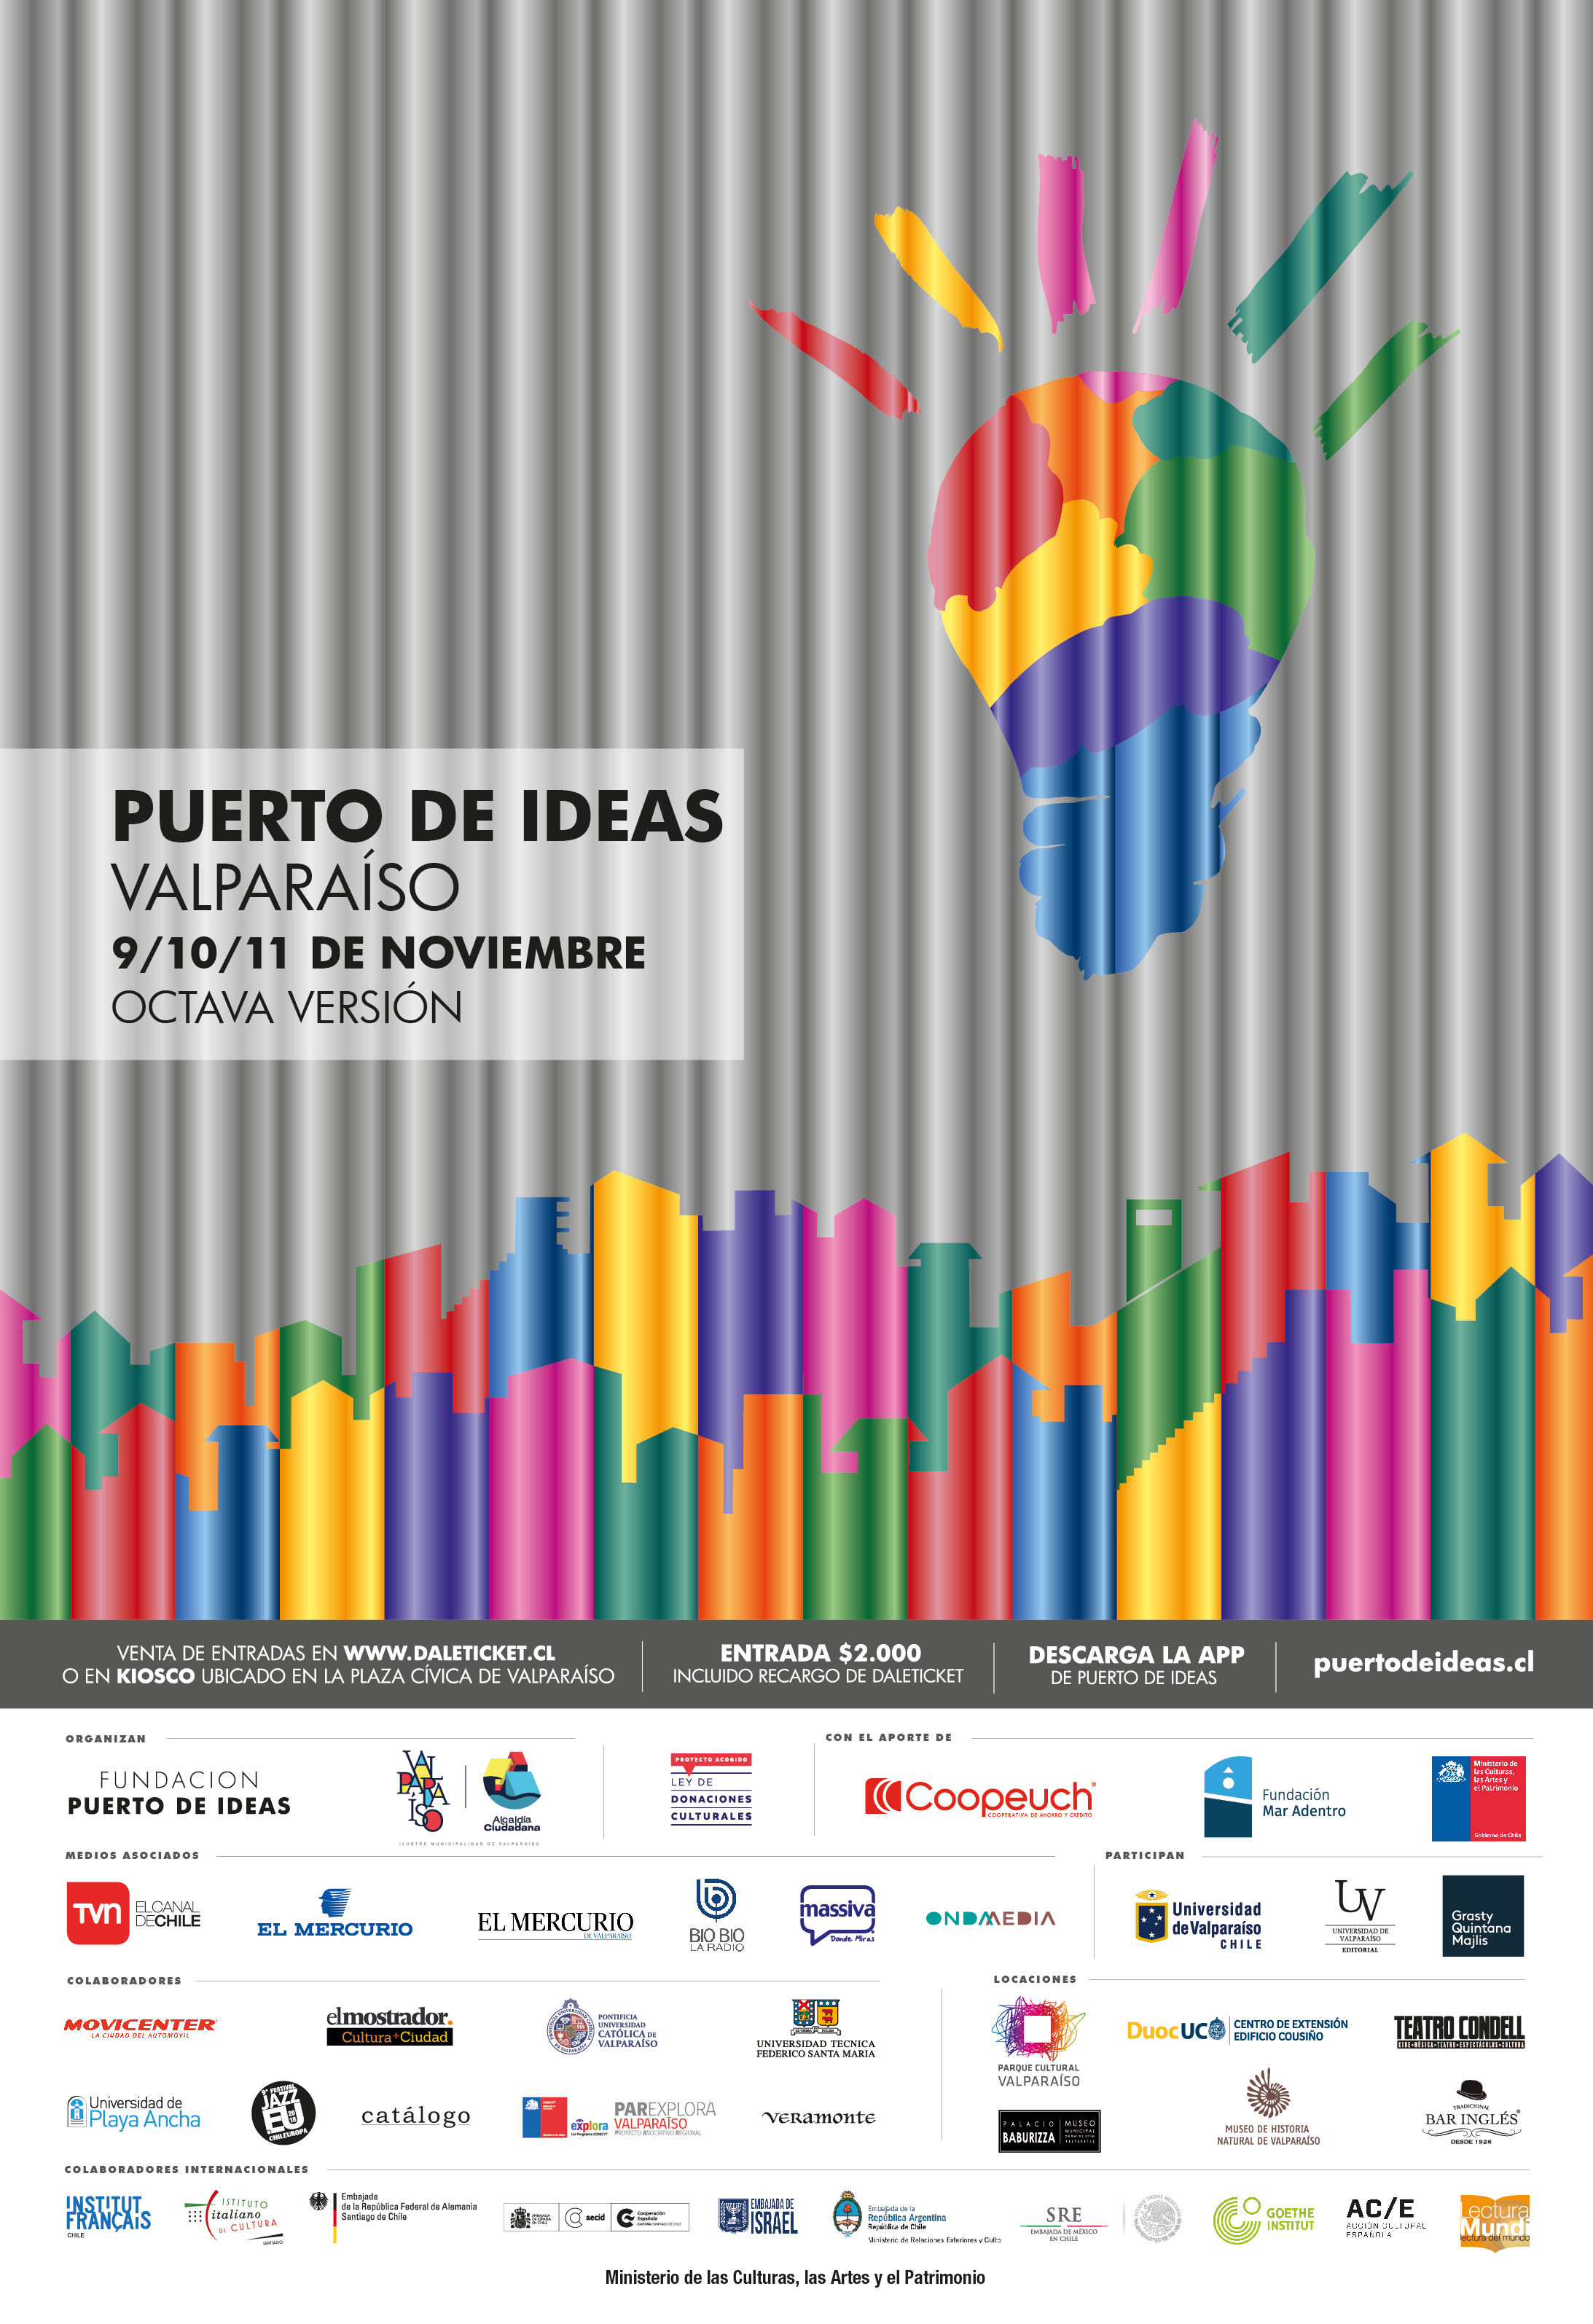

Afiche Festival Puerto de Ideas Valparaíso 2018

Afiche Festival Puerto de Ideas Valparaíso 2018.

Credit: Fundación Puerto de Ideas